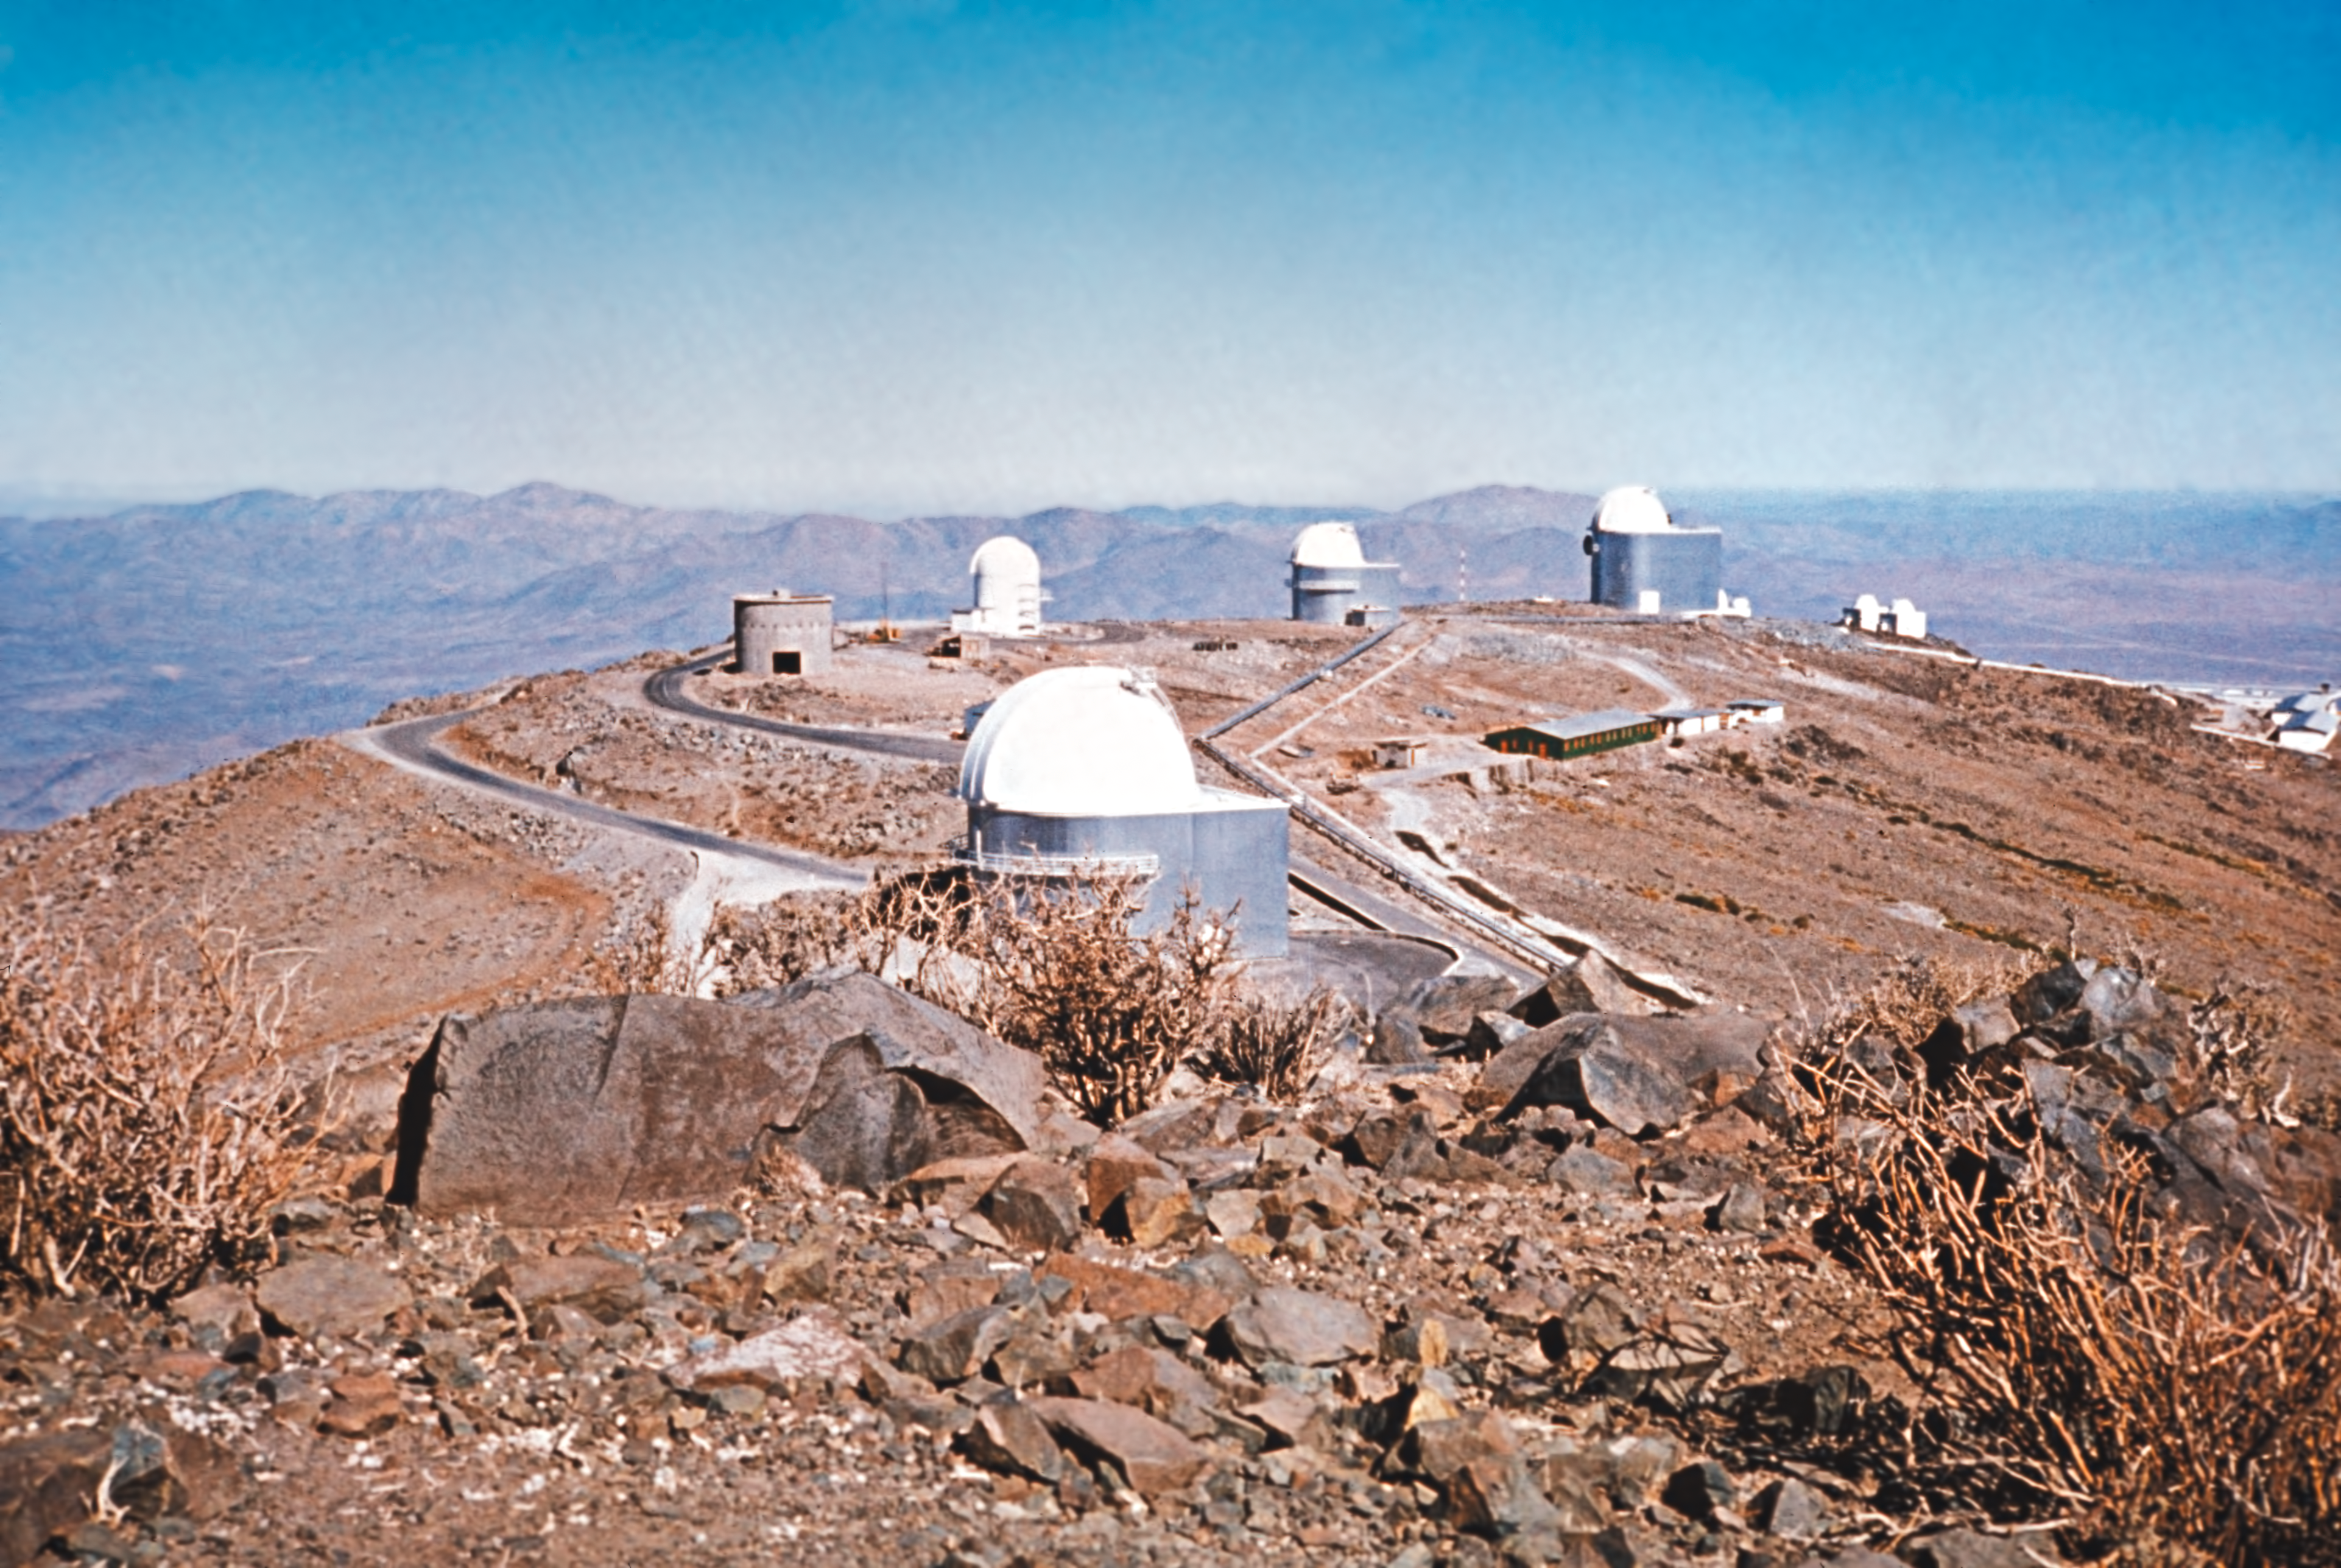

La Silla view with Danish 1.5-metre telescope under construction

Looking towards the medium sized telescopes on La Silla, the 1-m Schmidt in the foreground and the 1.5-m Danish Telescope under construction.

Credit: ESO